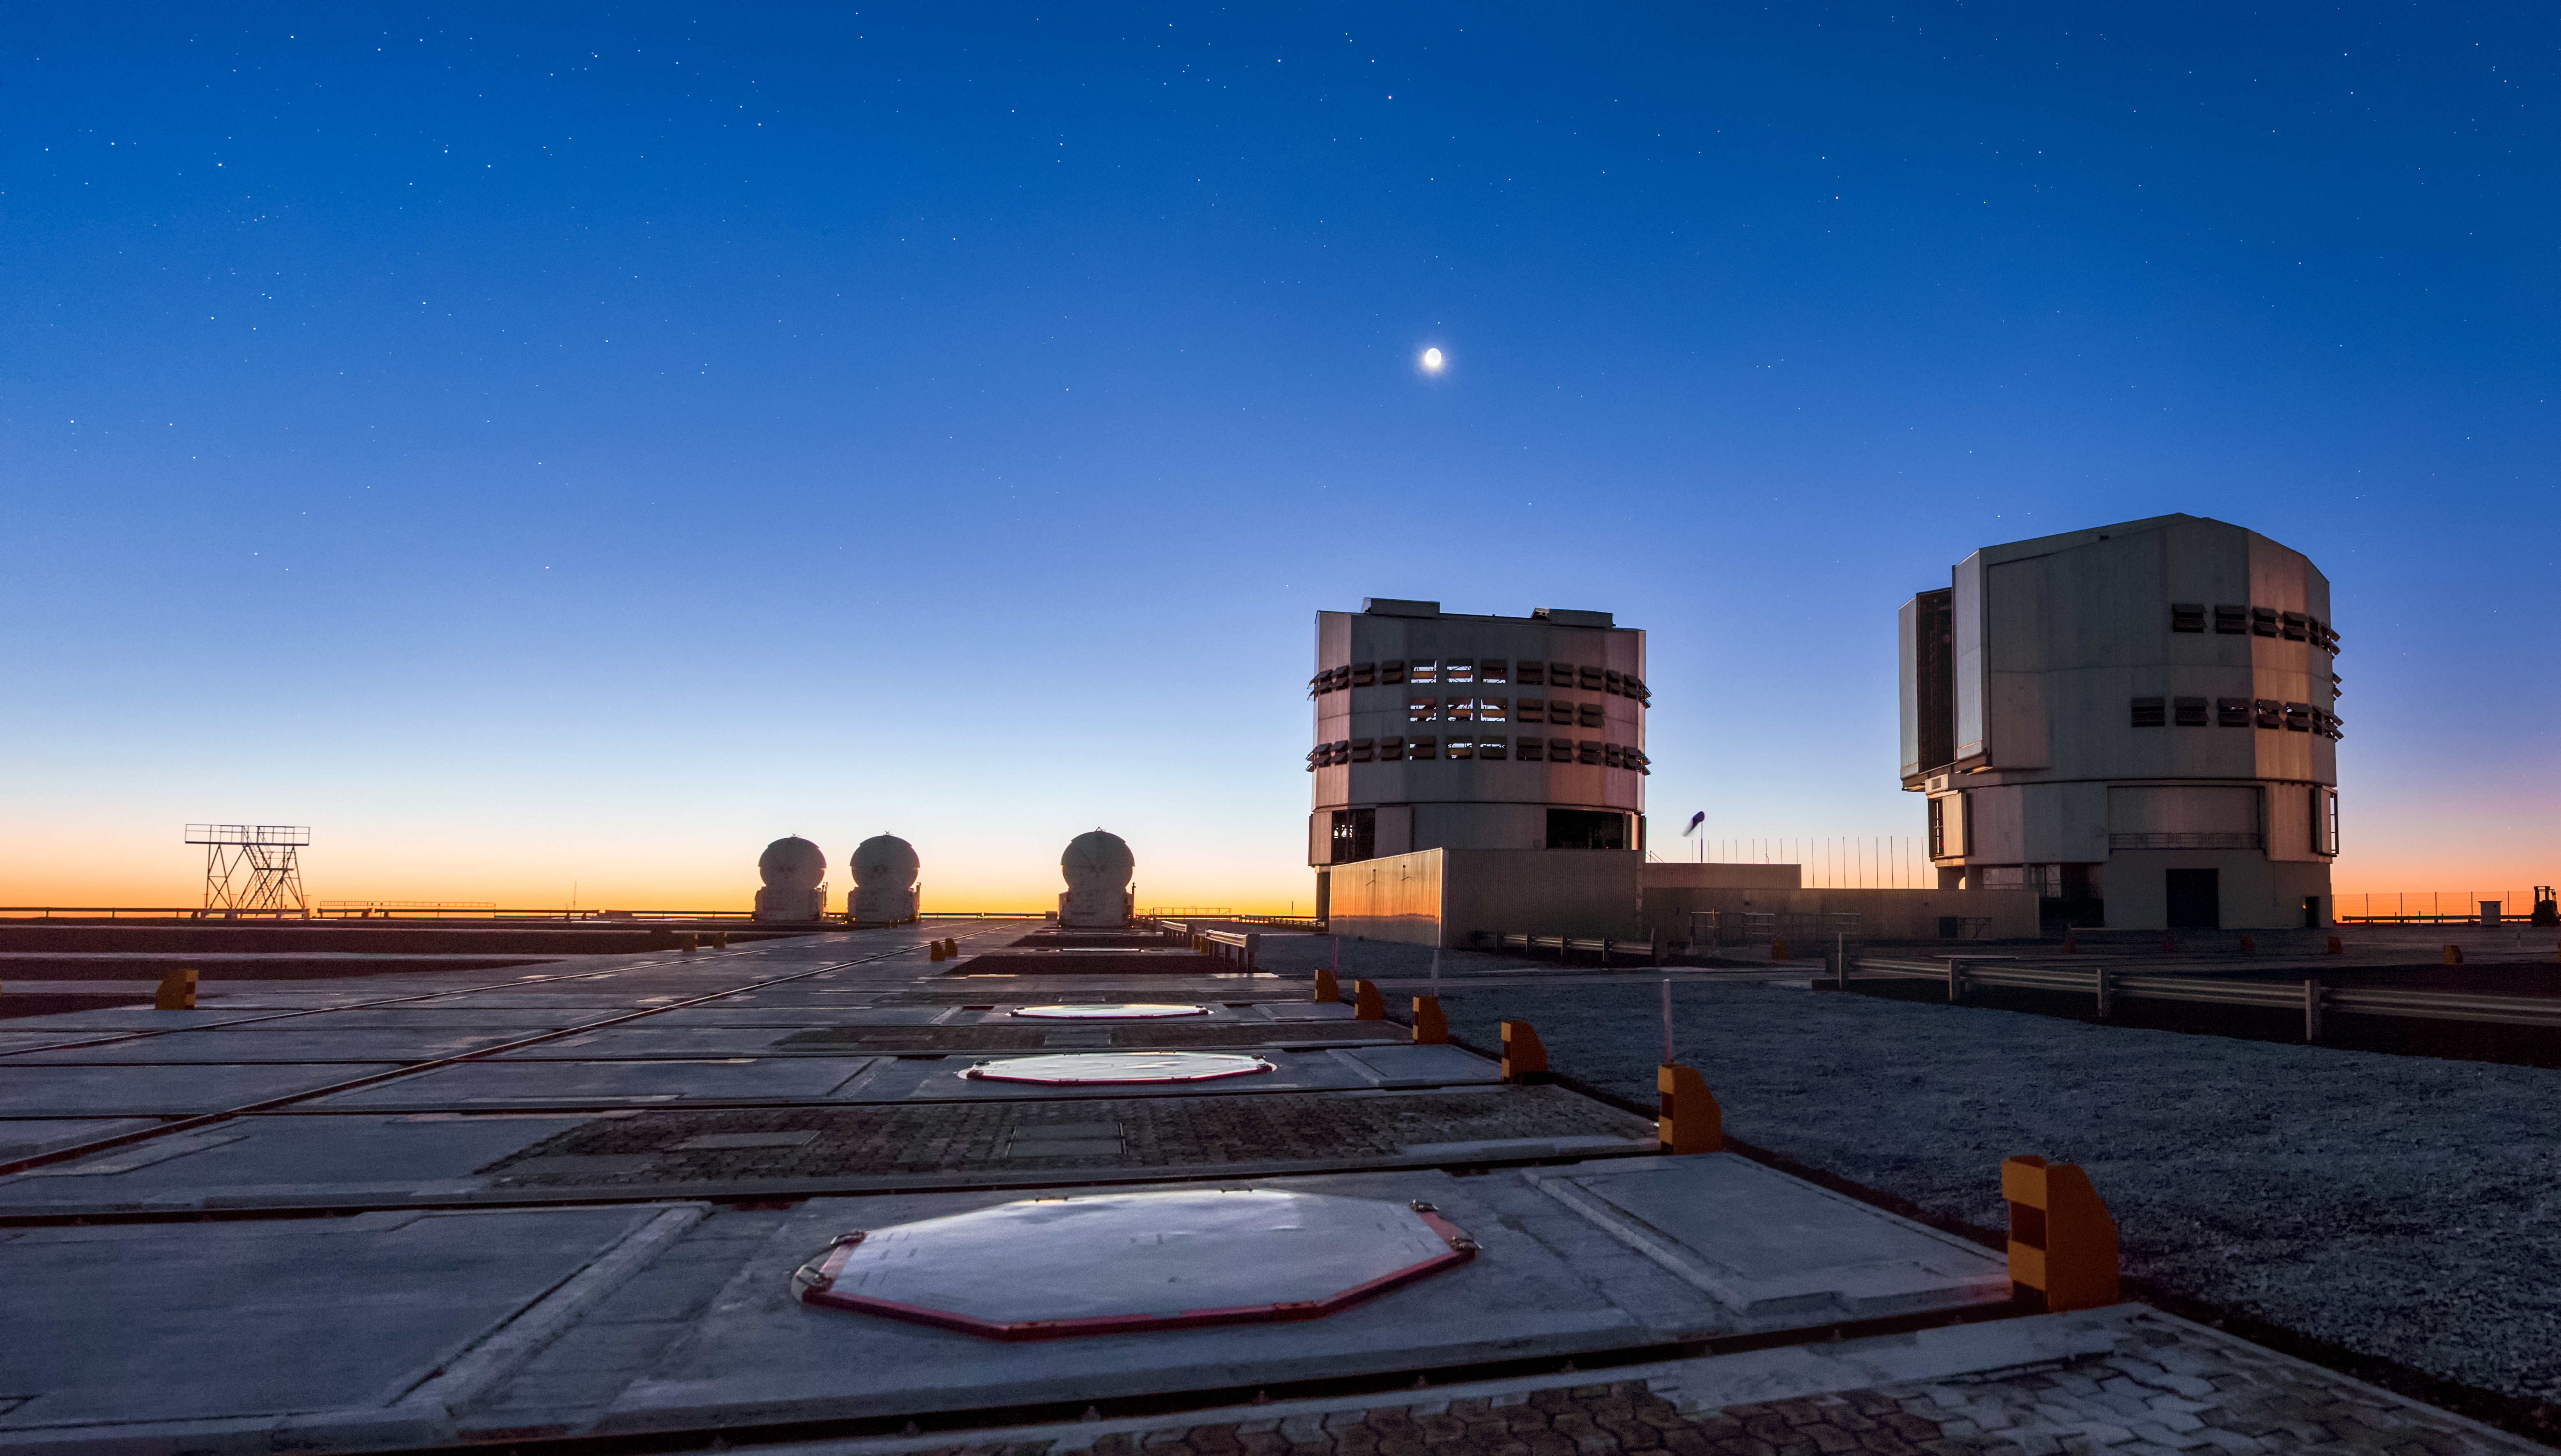

Light of the silvery Moon

Nautical twilight, above the Very Large Telescope platform. Near the horizon the bright moon is shining above the Antu telescope, the first one near the centre. At his left, above the horizon are visible some of the Auxiliary Telescopes (ATs) of 1.8 m aperture. At the right side of Antu, is the telescope Kueyen, with a mirror of 8.2m diameter. Both, are opening and preparing for a night of observations. This telescopes are generally used separately, but can be used together to achieve a very high angular resolution. Looking from outside, they are reflecting a silver colour coming from the moon reflection on its metallic surface. In the ground, at the left side of the image, we can see part of the interferometer (VLTI) complex, where the movable Auxiliary Telescopes can be placed. The Very Large Telescope (VLT) is a telescope operated by the ESO - European Southern Observatory on Cerro Paranal in the Atacama Desert of northern Chile. The VLT is the world's most advanced optical instrument, consisting of four Unit Telescopes with main mirrors of 8.2m diameter, which are generally used separately but can be used together to achieve very high angular resolution. The four separate optical telescopes are known as Antu, Kueyen, Melipal and Yepun, which are all words for astronomical objects in the Mapuche language, with optical elements that can combine them into an astronomical interferometer (VLTI), which is used to resolve small objects. The interferometer is complemented by four movable Auxiliary Telescopes (ATs) of 1.8 m aperture. The 8.2m diameter Unit Telescopes can also be used individually. With one such telescope, images of celestial objects as faint as magnitude 30 can be obtained in a one-hour exposure. This corresponds to seeing objects that are four billion (four thousand million) times fainter than what can be seen with the unaided eye. The telescopes can work together, to form a giant ‘interferometer’, the ESO Very Large Telescope Interferometer, allowing astronomers to see details up to 25 times finer than with the individual telescopes. The light beams are combined in the VLTI using a complex system of mirrors in underground tunnels where the light paths must be kept equal to distances less than 1/1000 mm over a hundred metres. With this kind of precision the VLTI can reconstruct images with an angular resolution of milliarcseconds, equivalent to distinguishing the two headlights of a car at the distance of the Moon.

Credit: ESO/M. Claro